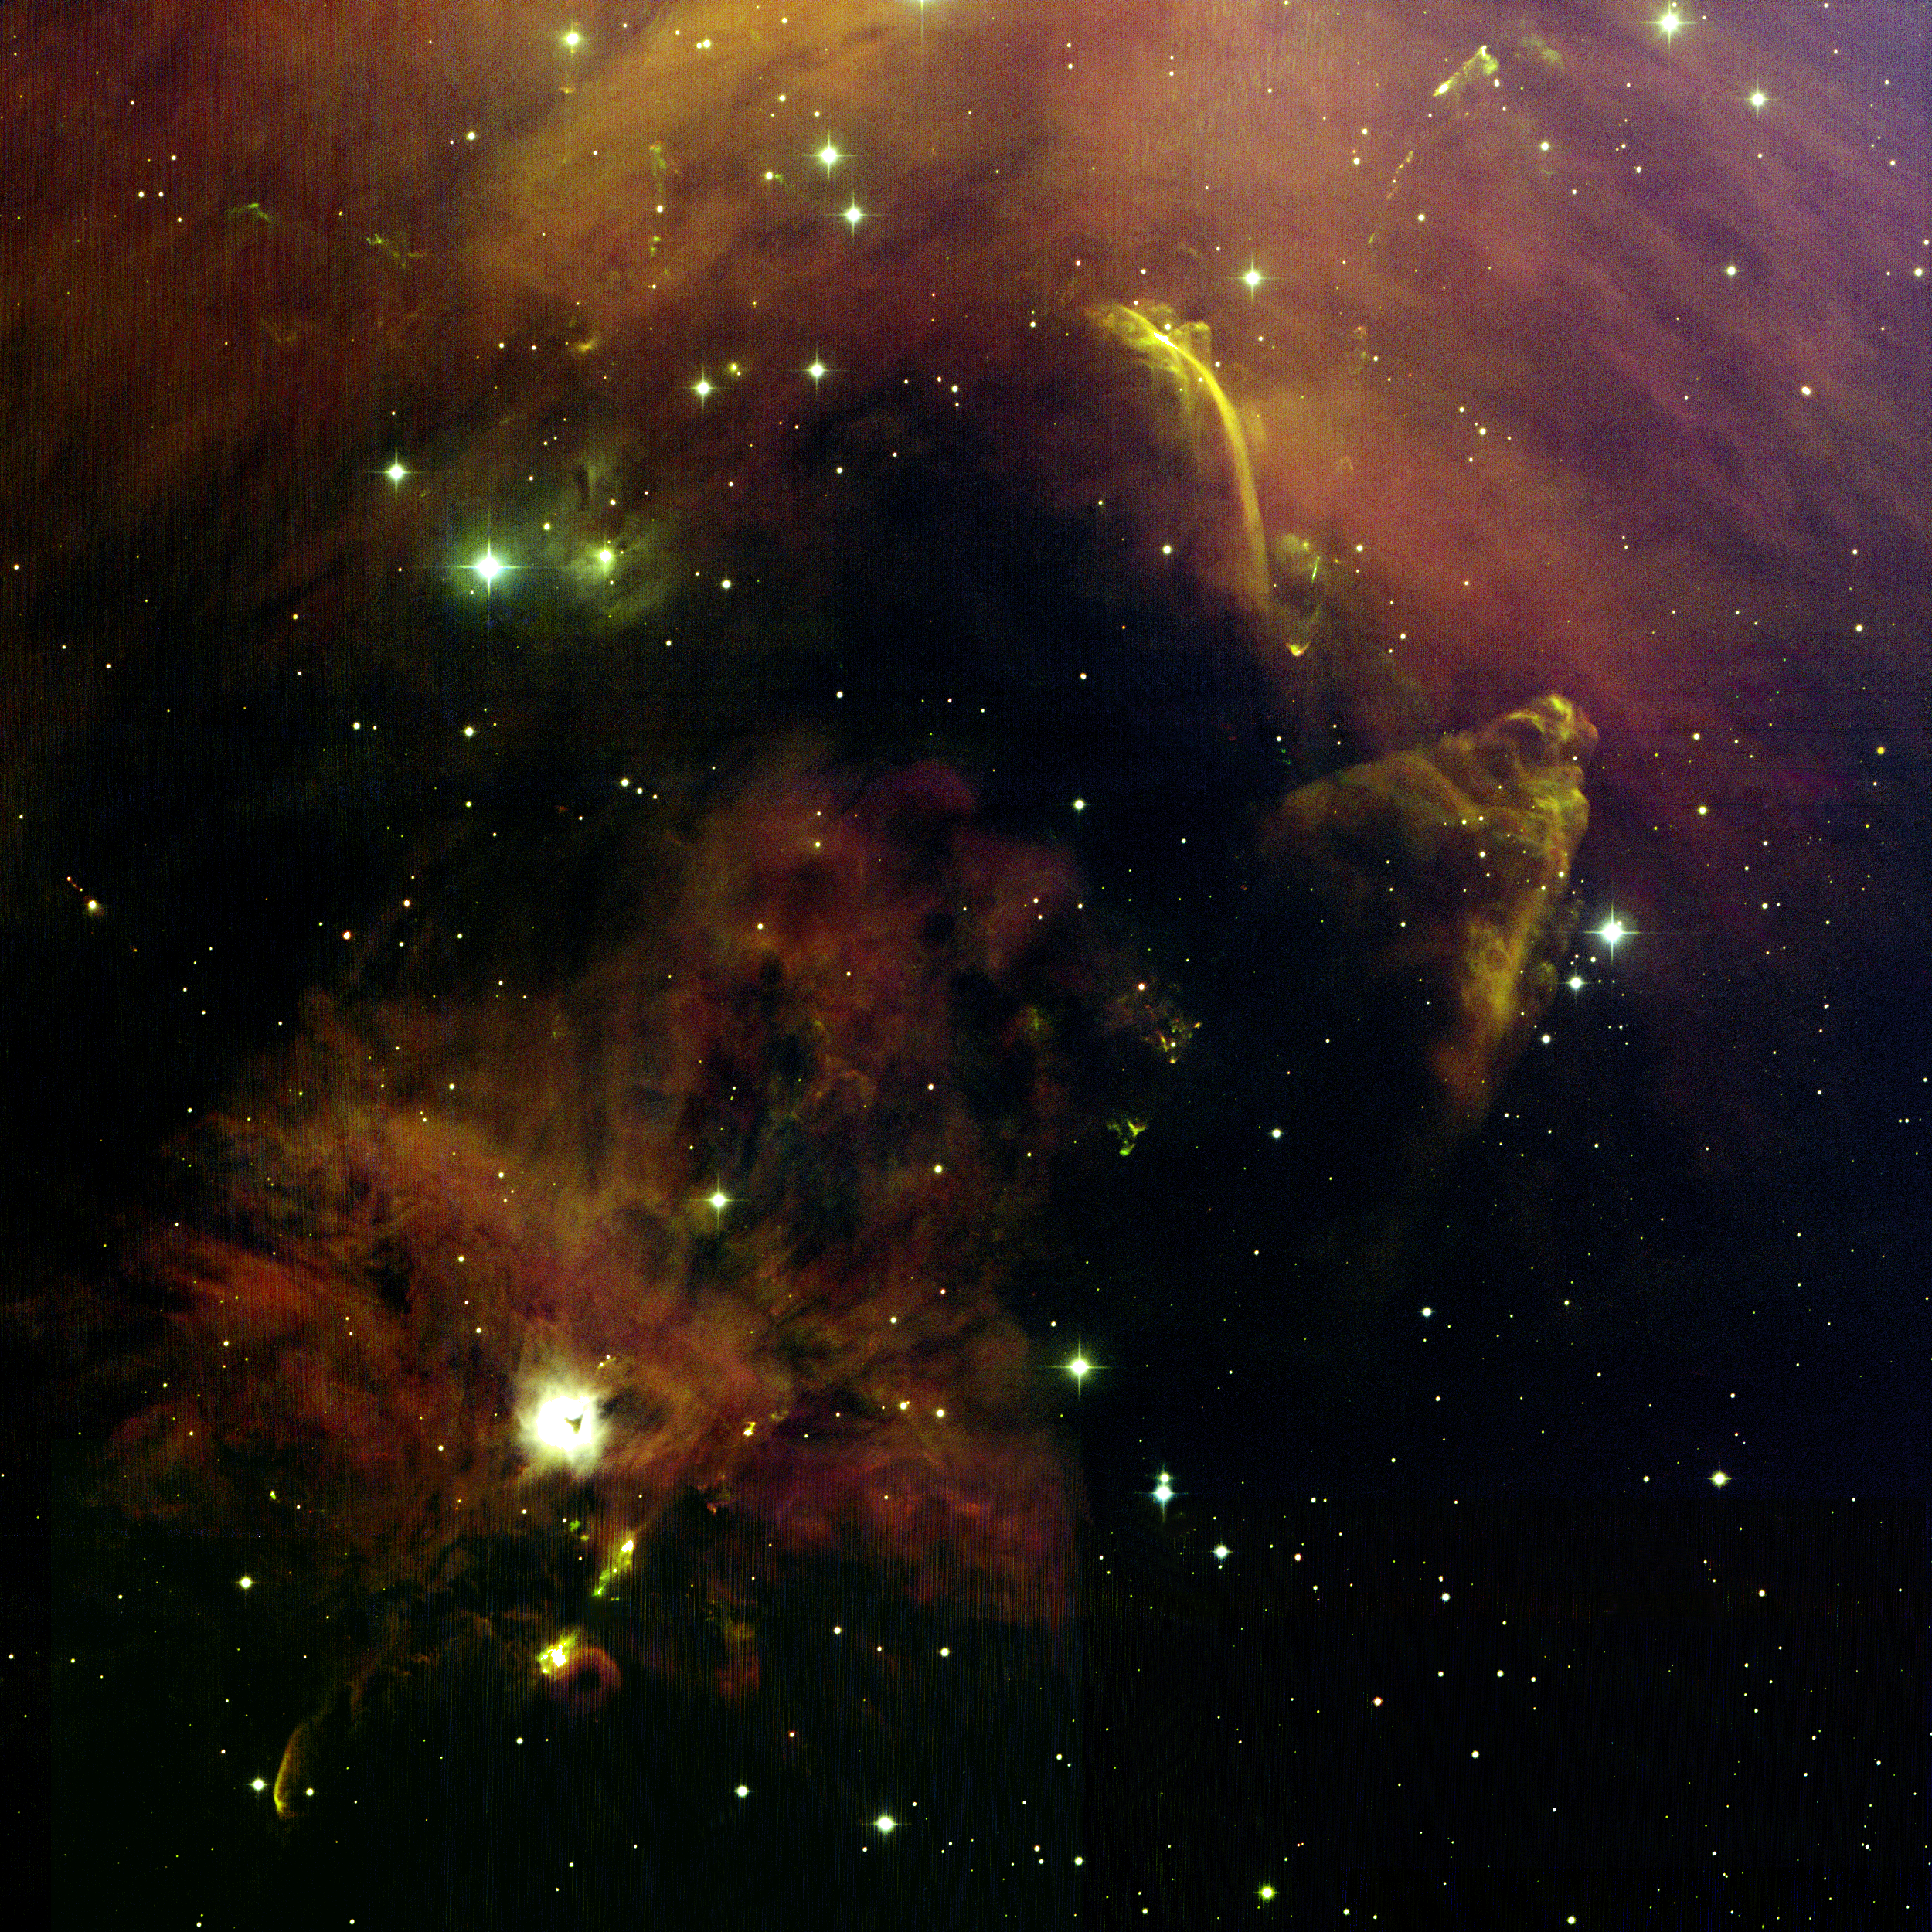

NGC 1999/L1641N

NOAO astronomers captured this spectacular panorama of star formation with the National Science Foundation's 0.9-meter telescope on Kitt Peak. Located in the constellation of Orion (the Hunter), the area in this image is located about two degrees south of the Orion Nebula, where a surviving portion of one of Orion's giant molecular clouds (known as "Orion A") is continuing to spawn new stars. Powerful jets of outflowing gas are often the first visible manifestations of the birth of young stars. These jets punch holes through the opaque clouds in which the star is formed, holes through which the light of the new-born stars can escape to produce what are known as reflection nebulae. Several such nebulae are seen in this image. The bright object below and to the left of center is the reflection nebula NGC1999, which contains the young star V380 Orionis. A small, triangle shaped patch of dusty material is seen in silhouette against the reflection nebula. NGC1999 lies at the center of a network of nebulous filaments which billow out and away like the spokes of a bicycle wheel. These features may trace a wide-angle wind emerging from NGC1999. Near the upper half of the image, bright young stars in a forming cluster named L1641N light up another reflection nebula which contains several dense clumps of opaque material. Infrared images have identified over 50 forming stars in this region. More than six jets and outflows are erupting from this region. Outflowing jets from young stars also power luminous shock waves known as Herbig-Haro (HH) objects, which move through the surrounding gas at speeds of up to hundreds of kilometers per second (over 100,000 miles an hour). As these shock waves ram their surroundings, they heat up bow-shaped nebulae of glowing plasma. This image shows dozens of such objects. The region below the NGC1999 reflection nebula contains a cluster of deeply embedded young stars which power oppositely directed bow shocks. These objects were first recognized by Guillermo Haro and George Herbig around 1950 and today they are known as HH 1 and HH 2. Recent observations indicate that the cone shape located near the right edge of the image (known as HH 401) may be a giant bow shock powered by the source of the HH 1 & 2 outflow. If so, this outflow is more than 10 light-years long! The arc of light which looks like a waterfall (located above and to the left of HH 401) is the enigmatic object HH 222. Unlike most other HH objects, it is a source of polarized, non-thermal radio waves. The nature of this feature remains largely unknown. Between HH 401 and HH 222 runs a long chain of Herbig-Haro objects associated with the object HH 34. HH 34 itself is the bright and compact bow shock located near the bottom of HH 222. Just above HH 34, a compact jet can be seen to emerge from the source star, which is not visible in this image. This jet and its first bow shock (HH 34) mark the inner portion of a chain of shocks which trace a graceful S-shaped curve from the upper right hand corner of the image down towards HH 1 & 2. The north end of the flow is just below the top of the image (objects HH 33 & 40); the south end of the flow terminates in a group of small bow shocks known as HH 86 & 87, which reside in the dark region between HH 401 and NGC 1999. Many other smaller nebulous patches in this image mark small reflection nebulae, Herbig-Haro objects, and stellar jets. The rich detail in this image reveals one of the most fascinating areas of the night sky.

Credit: T.A.Rector, B.Wolpa and G.Jacoby (NOIRLab/NSF/AURA) and Hubble Heritage Team (STScI/AURA/NASA)